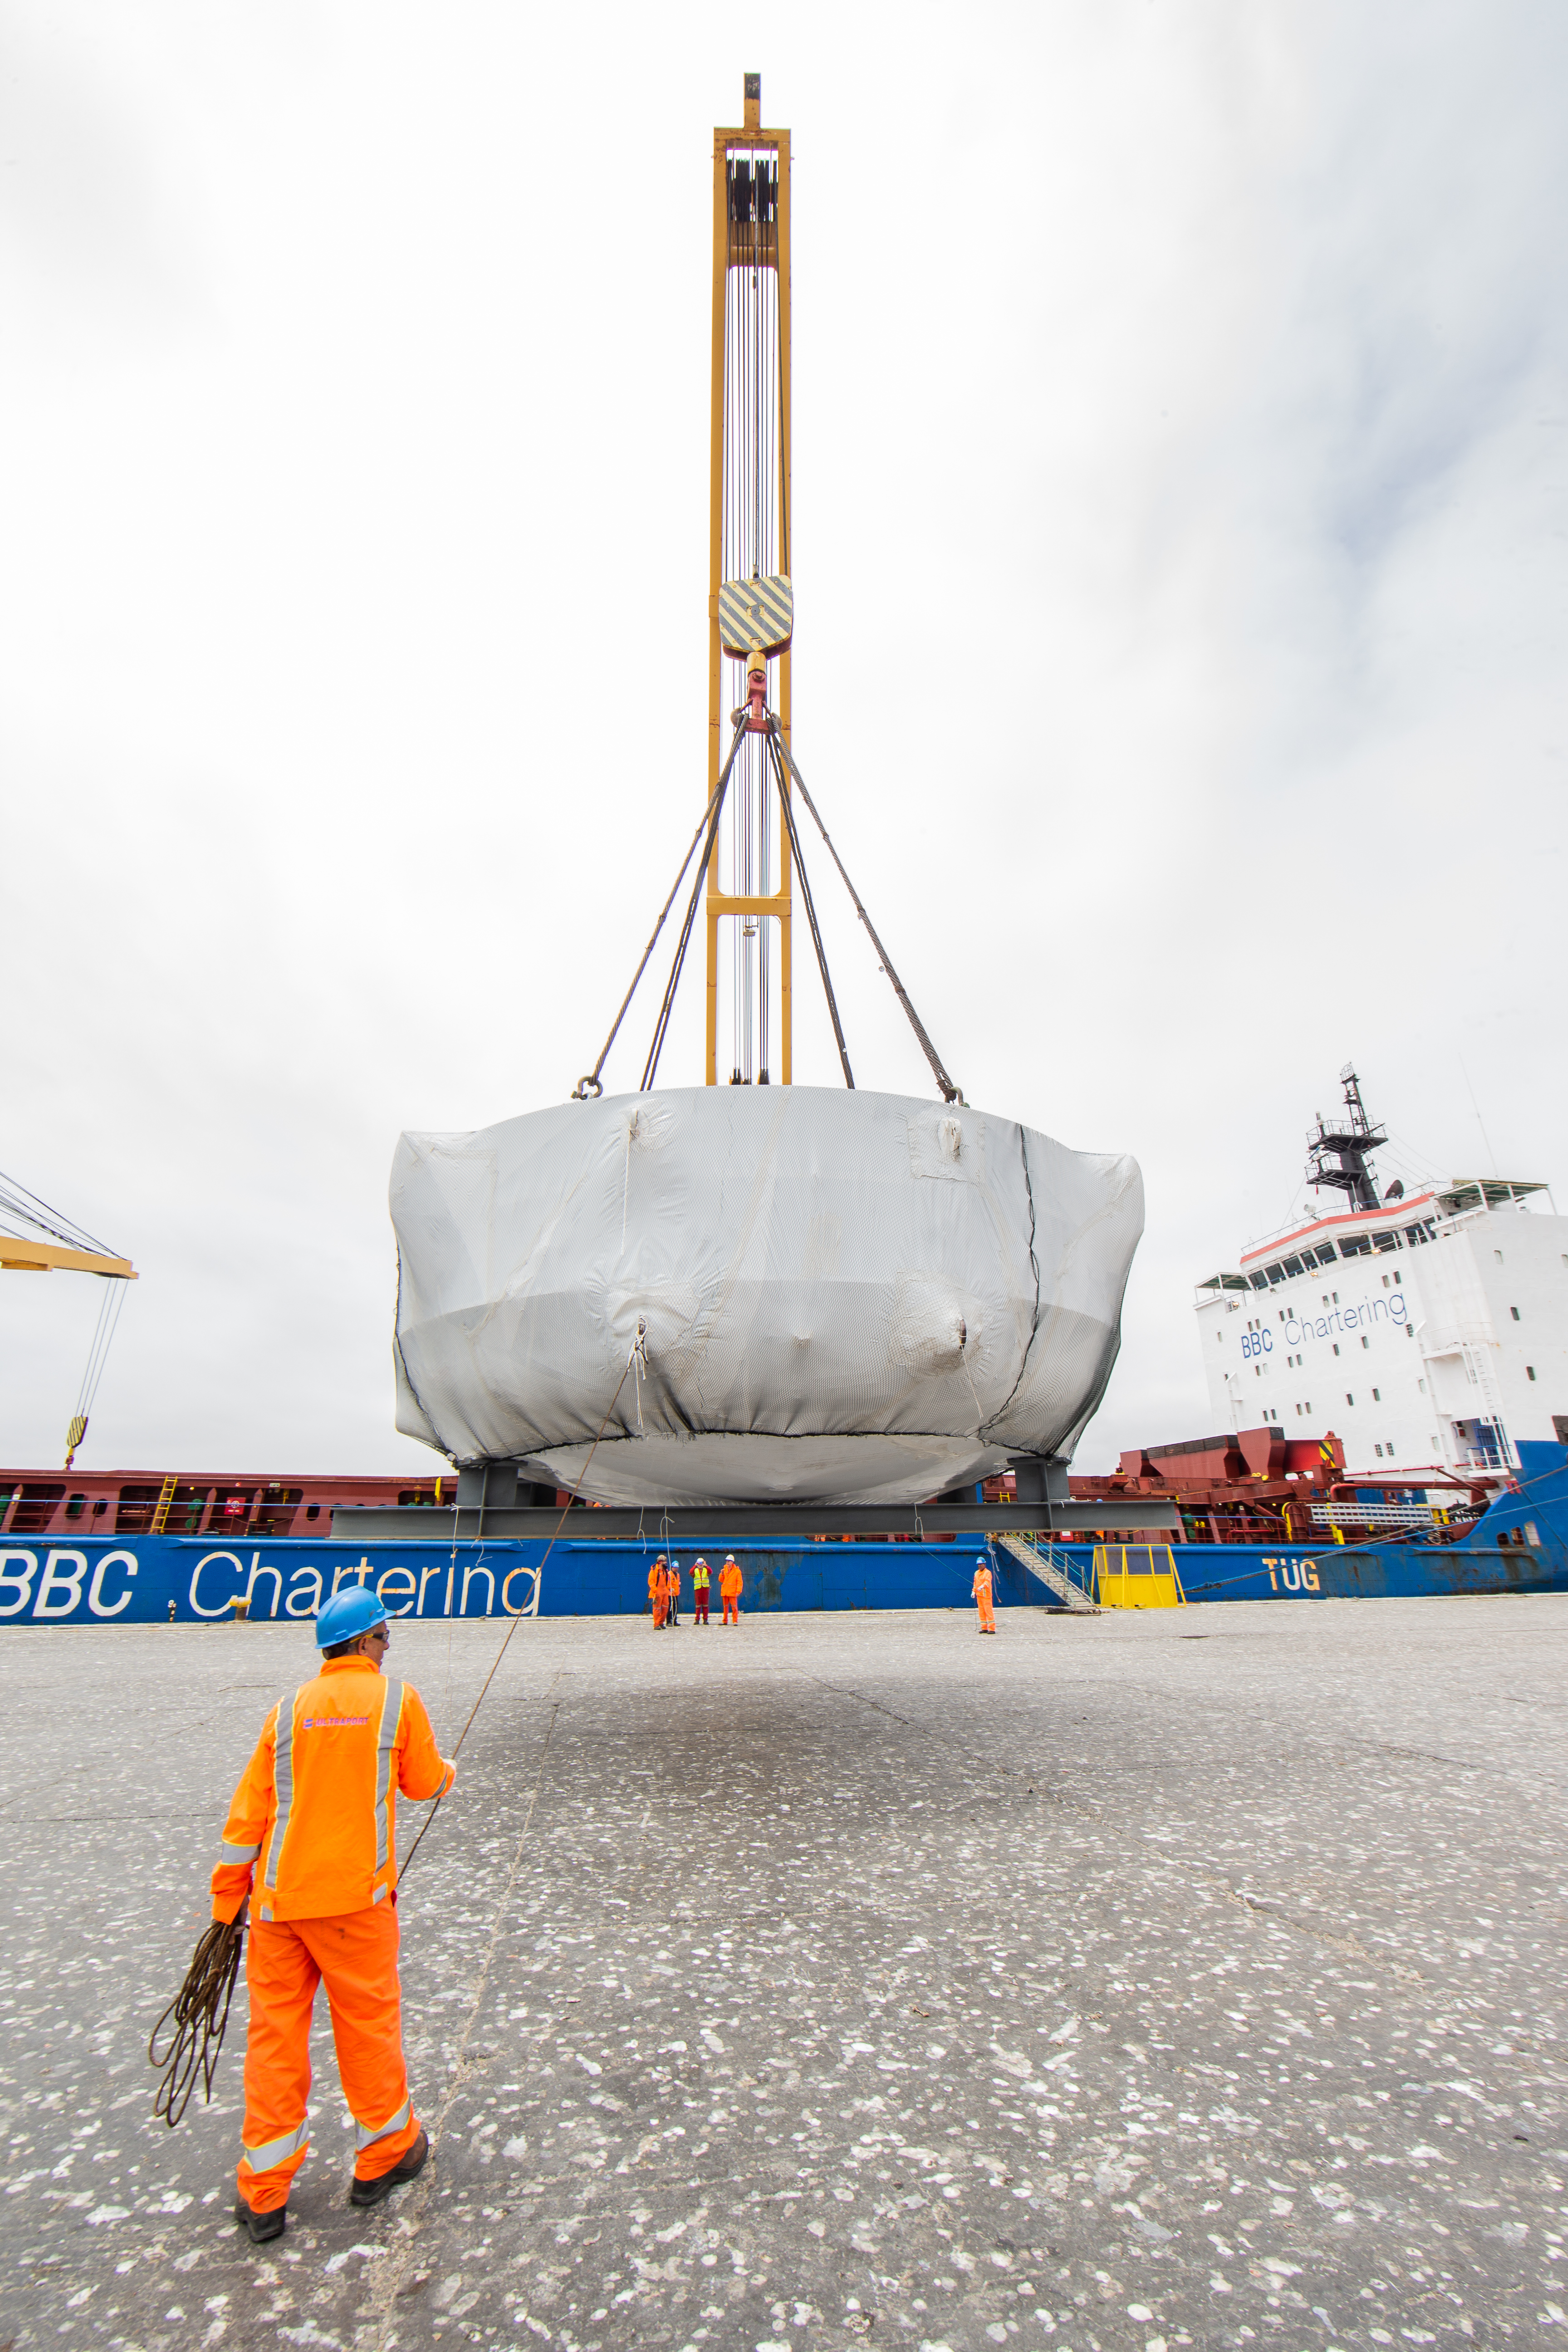

rubin-rubin-chamber-arrival-357

The LSST Coating Chamber arrived at the Port of Coquimbo, Chile, on October 23, 2018. It was lifted from the BBC Arizona by crane.

Credit: Manuel Paredes/NSF/AURA/International Gemini Observatory/NOIRLab